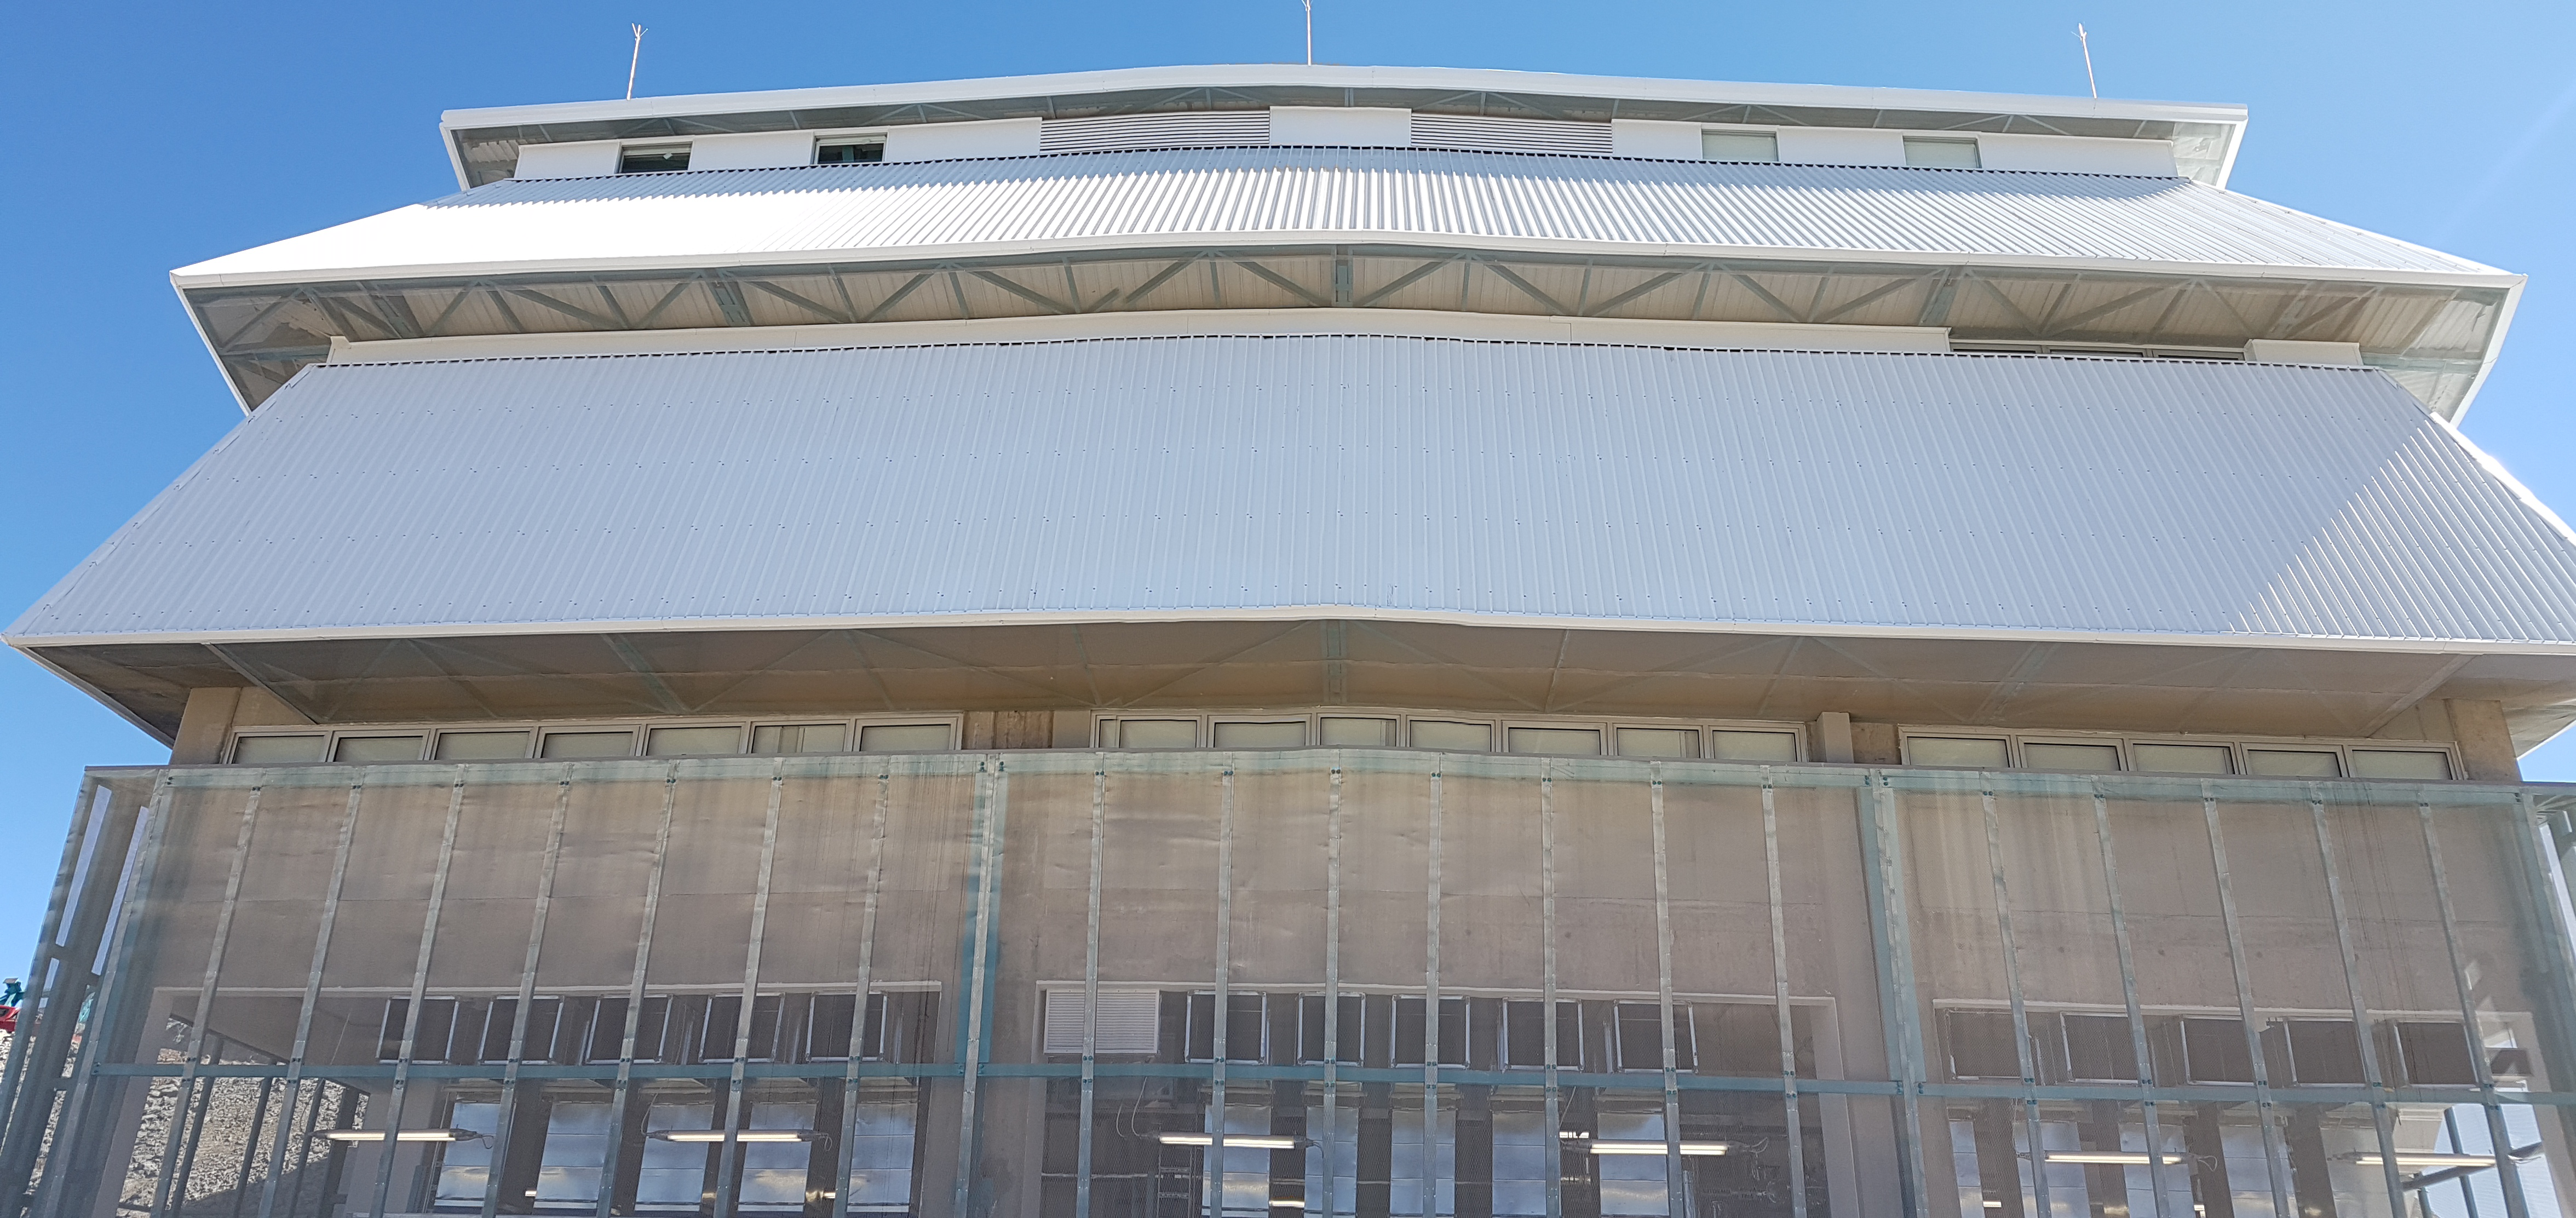

Summit Update. Besalco guarantee period

Summit site construction site status in April, 2018. General Contractor Besalco is completing punch list items.

Credit: Rubin Observatory/NSF/AURA